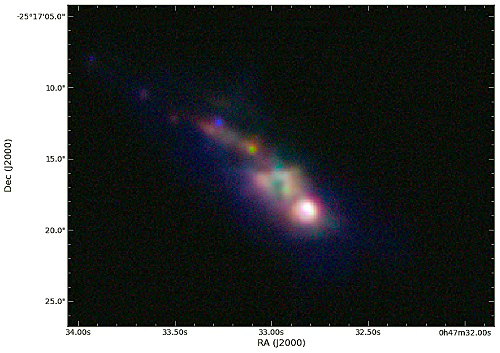

The core region of NGC 253

Color composite image of the core region of NGC 253, from T-ReCS images using the filters Si-2 (blue), [NeII] (green) and Qa (red). The nucleus candidate IRC appears as the brightest object in the infrared. The wavelength range covered by T-ReCS images goes from 8 to 20 μm. The field of view is 32 x 23 arcseconds.

Credit: NOIRLab